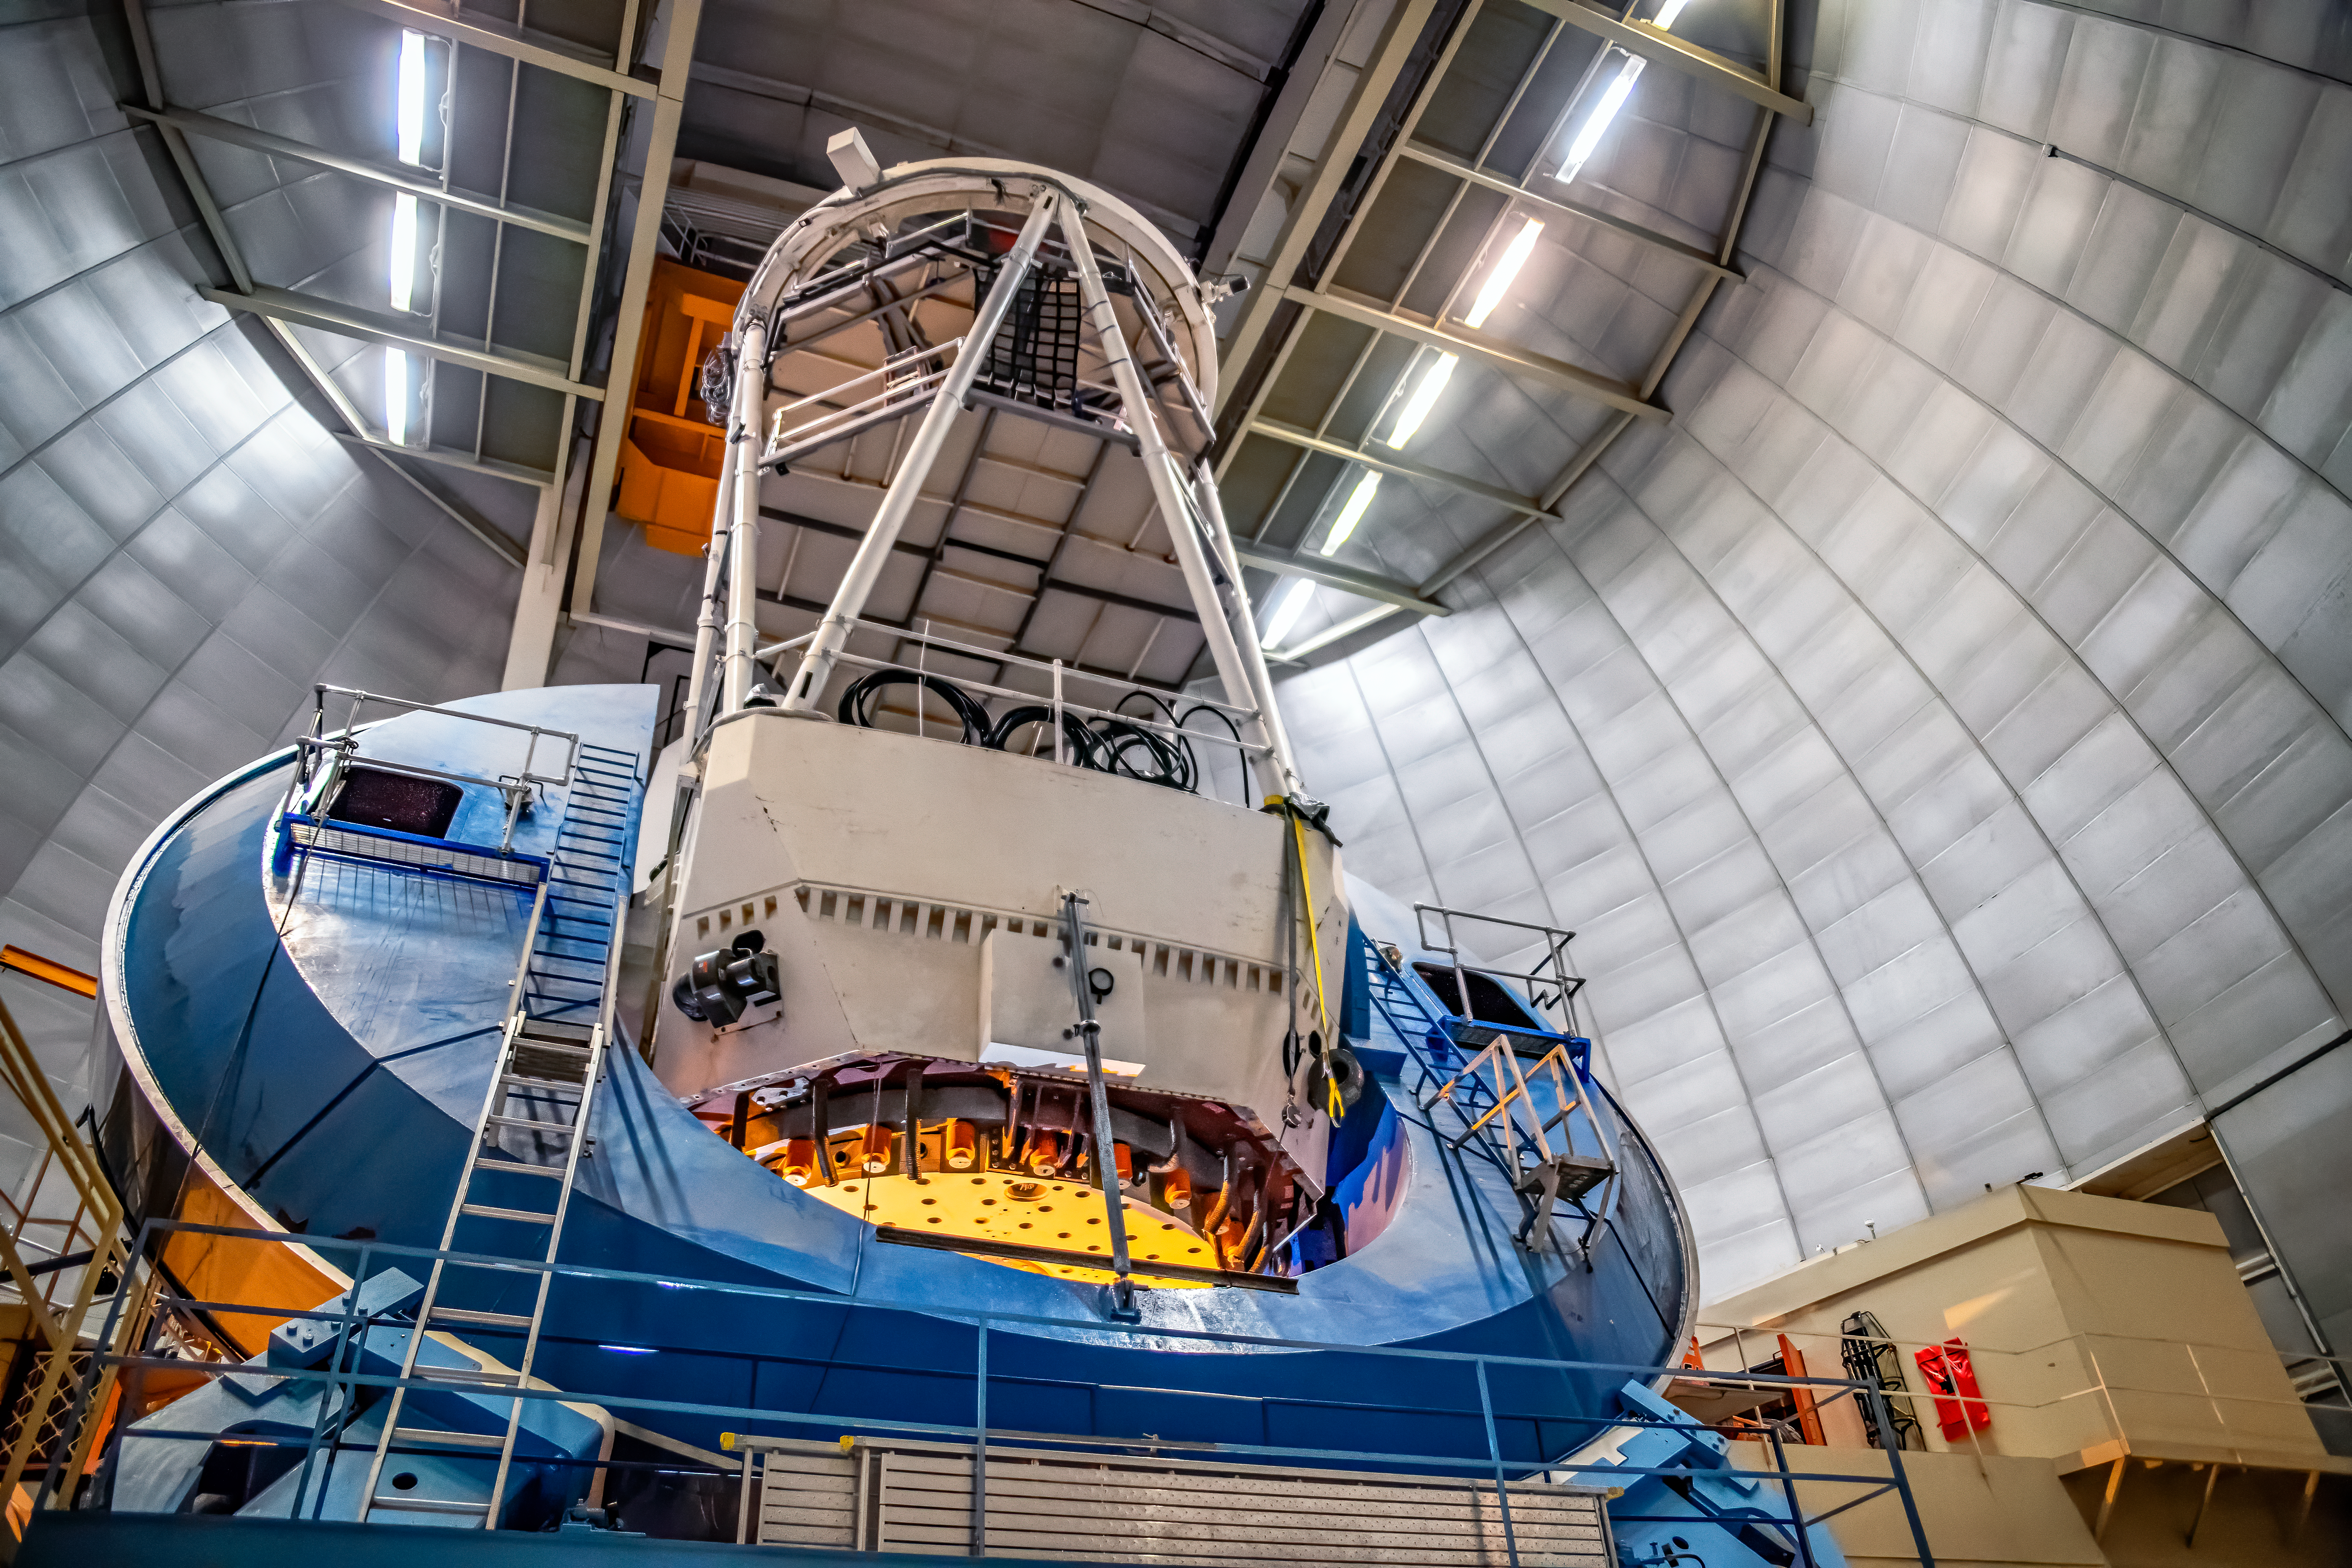

Nicholas U. Mayall 4-meter Telescope

This photo of the Nicholas U. Mayall 4-meter Telescope was taken on May 22, 2018, in Tucson, Arizona.

Credit: Marilyn Chung/Lawrence Berkeley National Lab/KPNO/NOIRLab/NSF/AURA